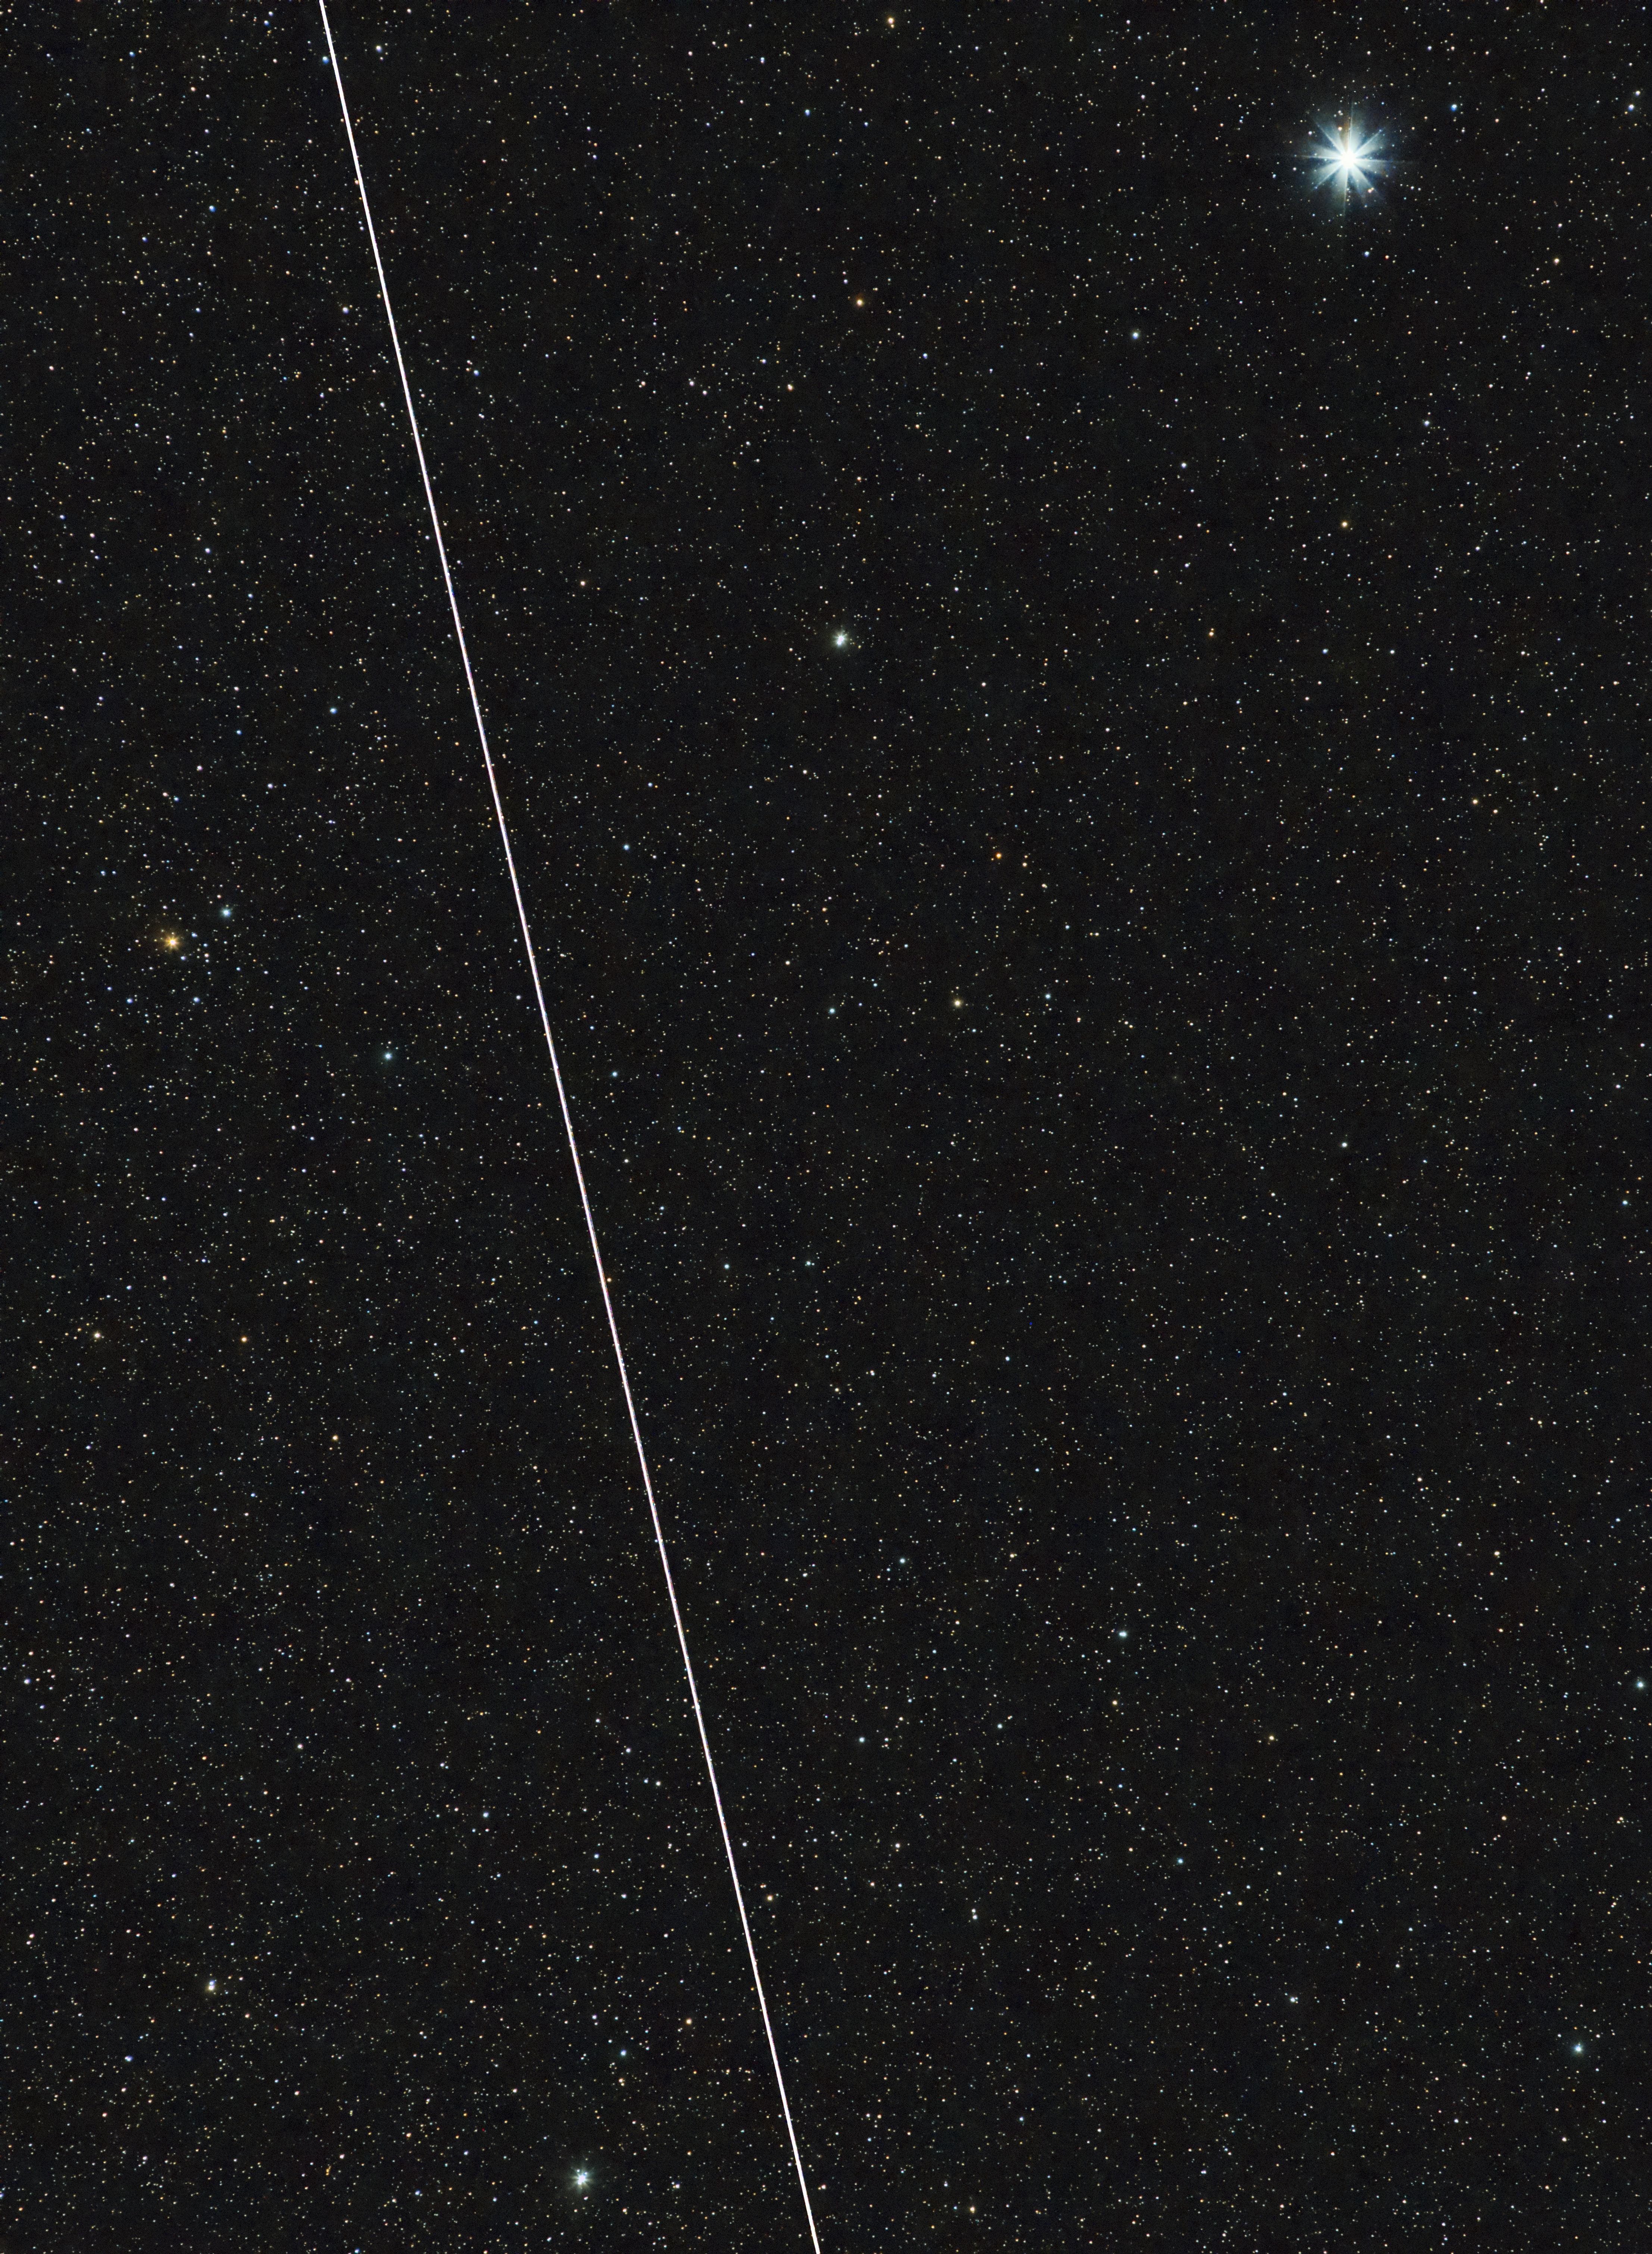

BlueWalker 3 near Vega on 20 November 2022

Trail of BlueWalker 3 crossing the night sky, taken from a backyard in Tucson, Arizona, on 20 November 2022.

Credit: A. Block/IAU CPS